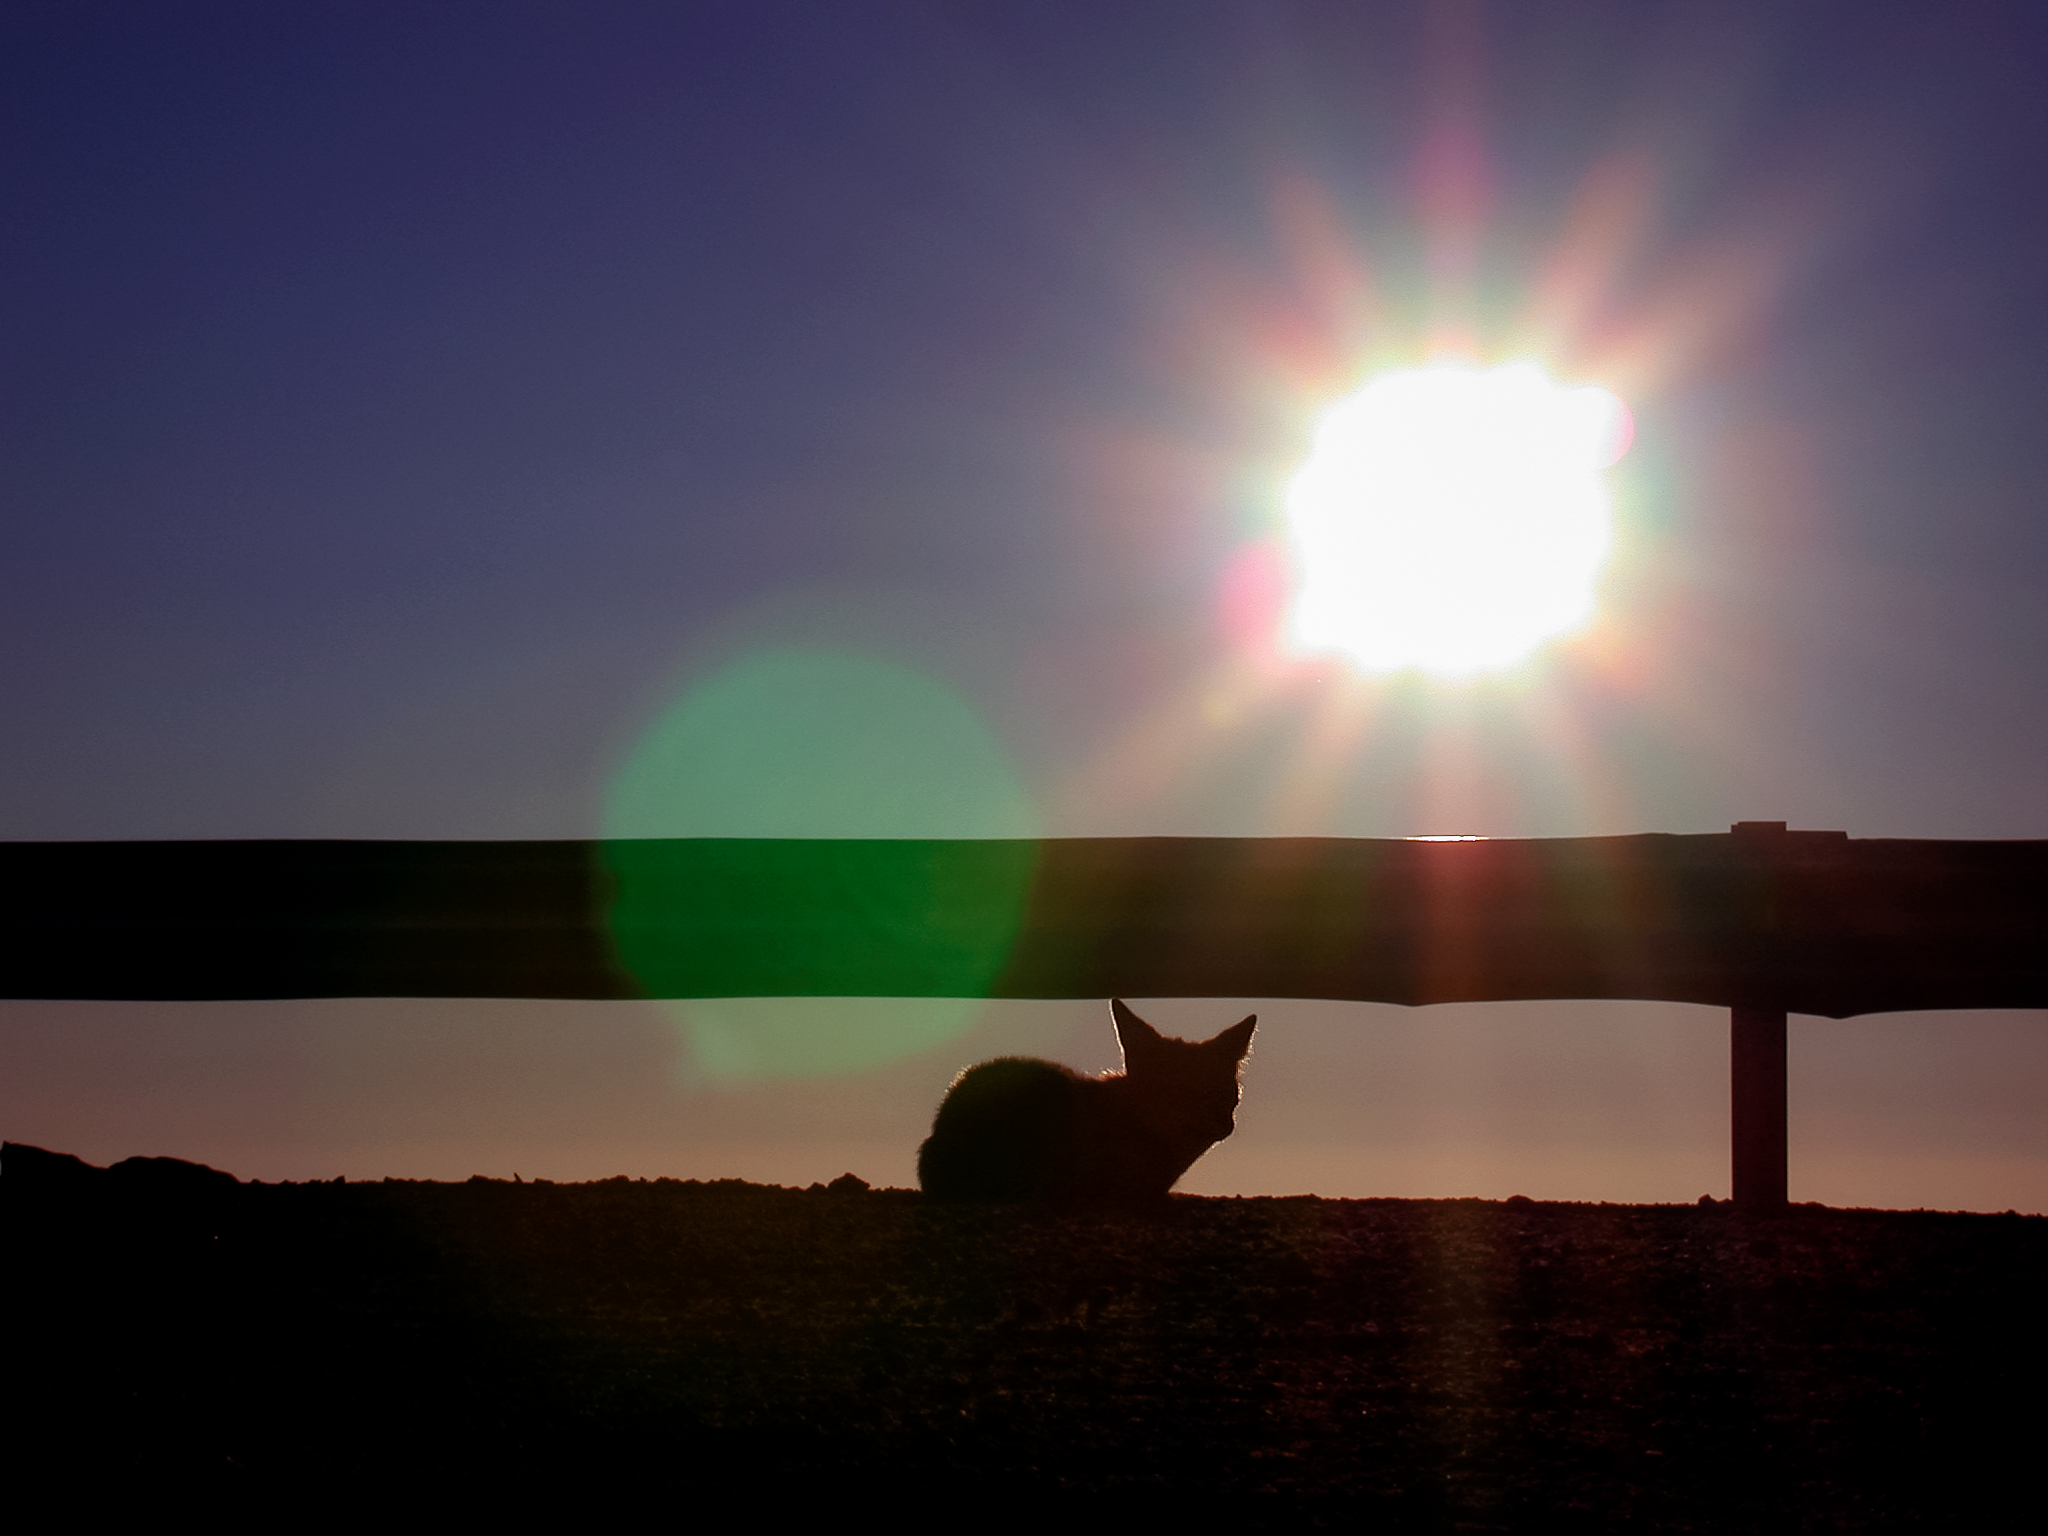

Fox in Pachón

A silhouette of a fox close to the SOAR telescope in Cerro Pachón, Chile.

Credit: International Gemini Observatory/NOIRLab/NSF/AURA